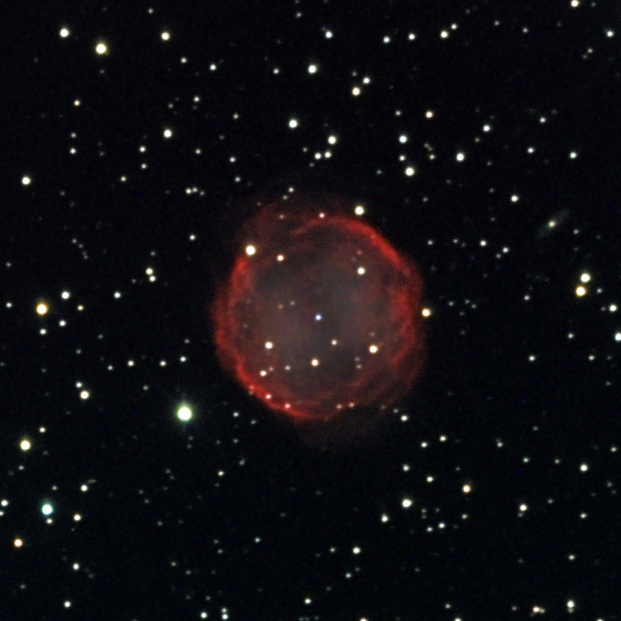

NGC 7139

This faint planetary nebula is located about 4300 lightyears away in the constellation Cepheus.

This image was taken as part of Advanced Observing Program (AOP) program at Kitt Peak Visitor Center during 2014.

Credit: KPNO/NOIRLab/NSF/AURA/Gert Gottschalk and Sibylle Froehlich/Adam Block